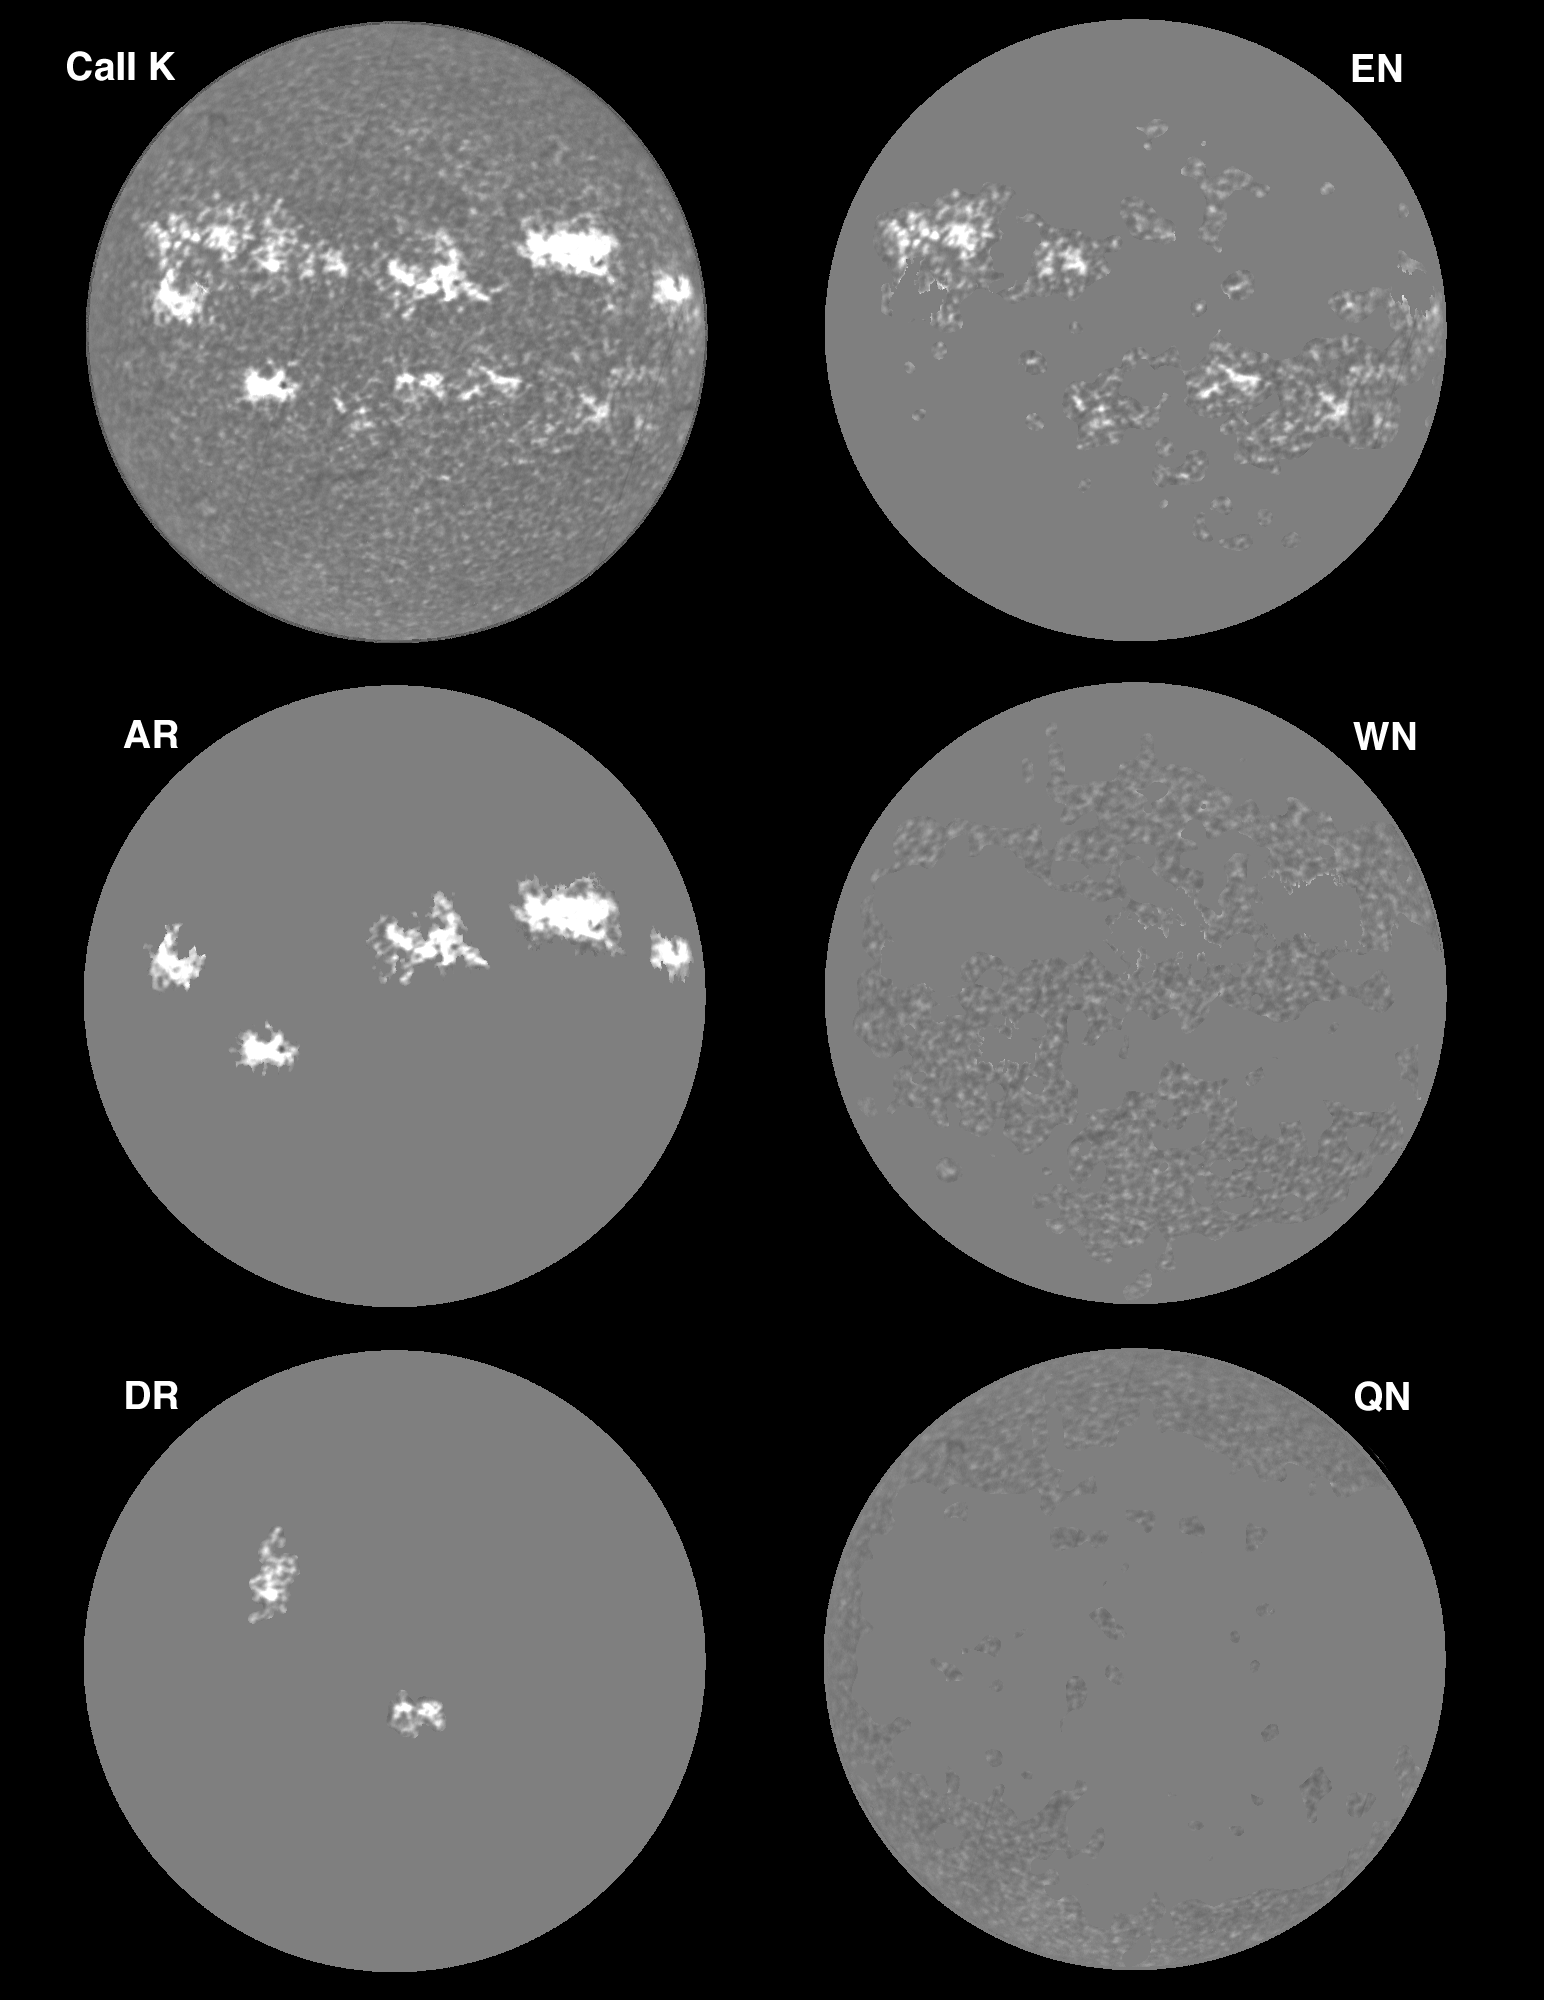

The Sun in Calcium

Calcium images of the Sun from 3rd June 1993.

Credit: K.Harvey, O.R.White/NSO/NOIRLab/NSF/AURA